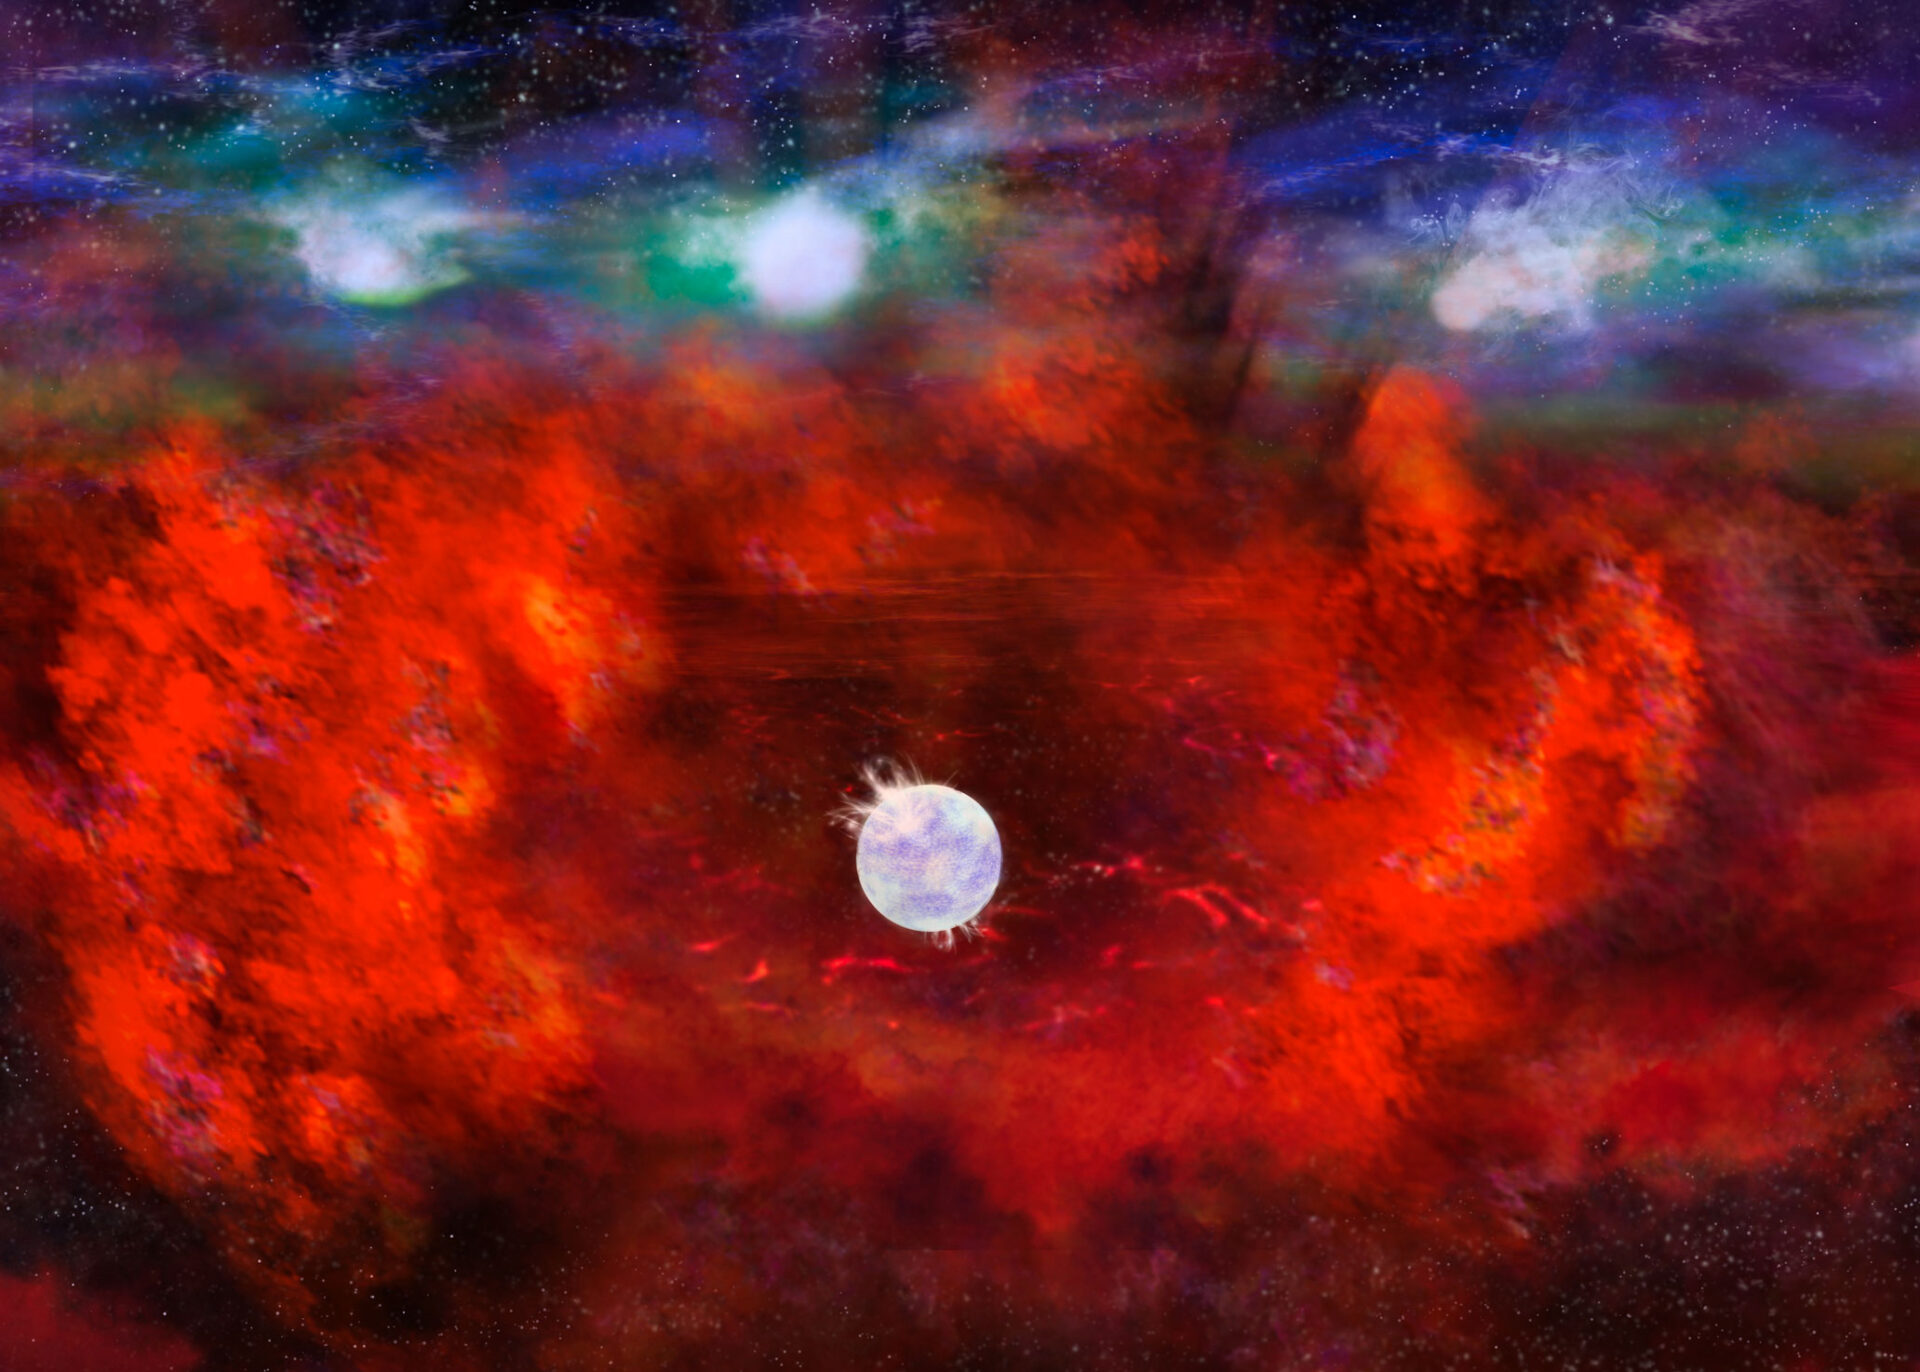

Artist's illustration of SN1987A

This artist's illustration of Supernova 1987A shows the dusty inner regions of the exploded star's remnants (red), in which a neutron star might be hiding. This inner region is contrasted with the outer shell (blue), where the energy from the supernova is colliding (green) with the envelope of gas ejected from the star prior to its powerful detonation.

Credit: NRAO/AUI/NSF, B. Saxton